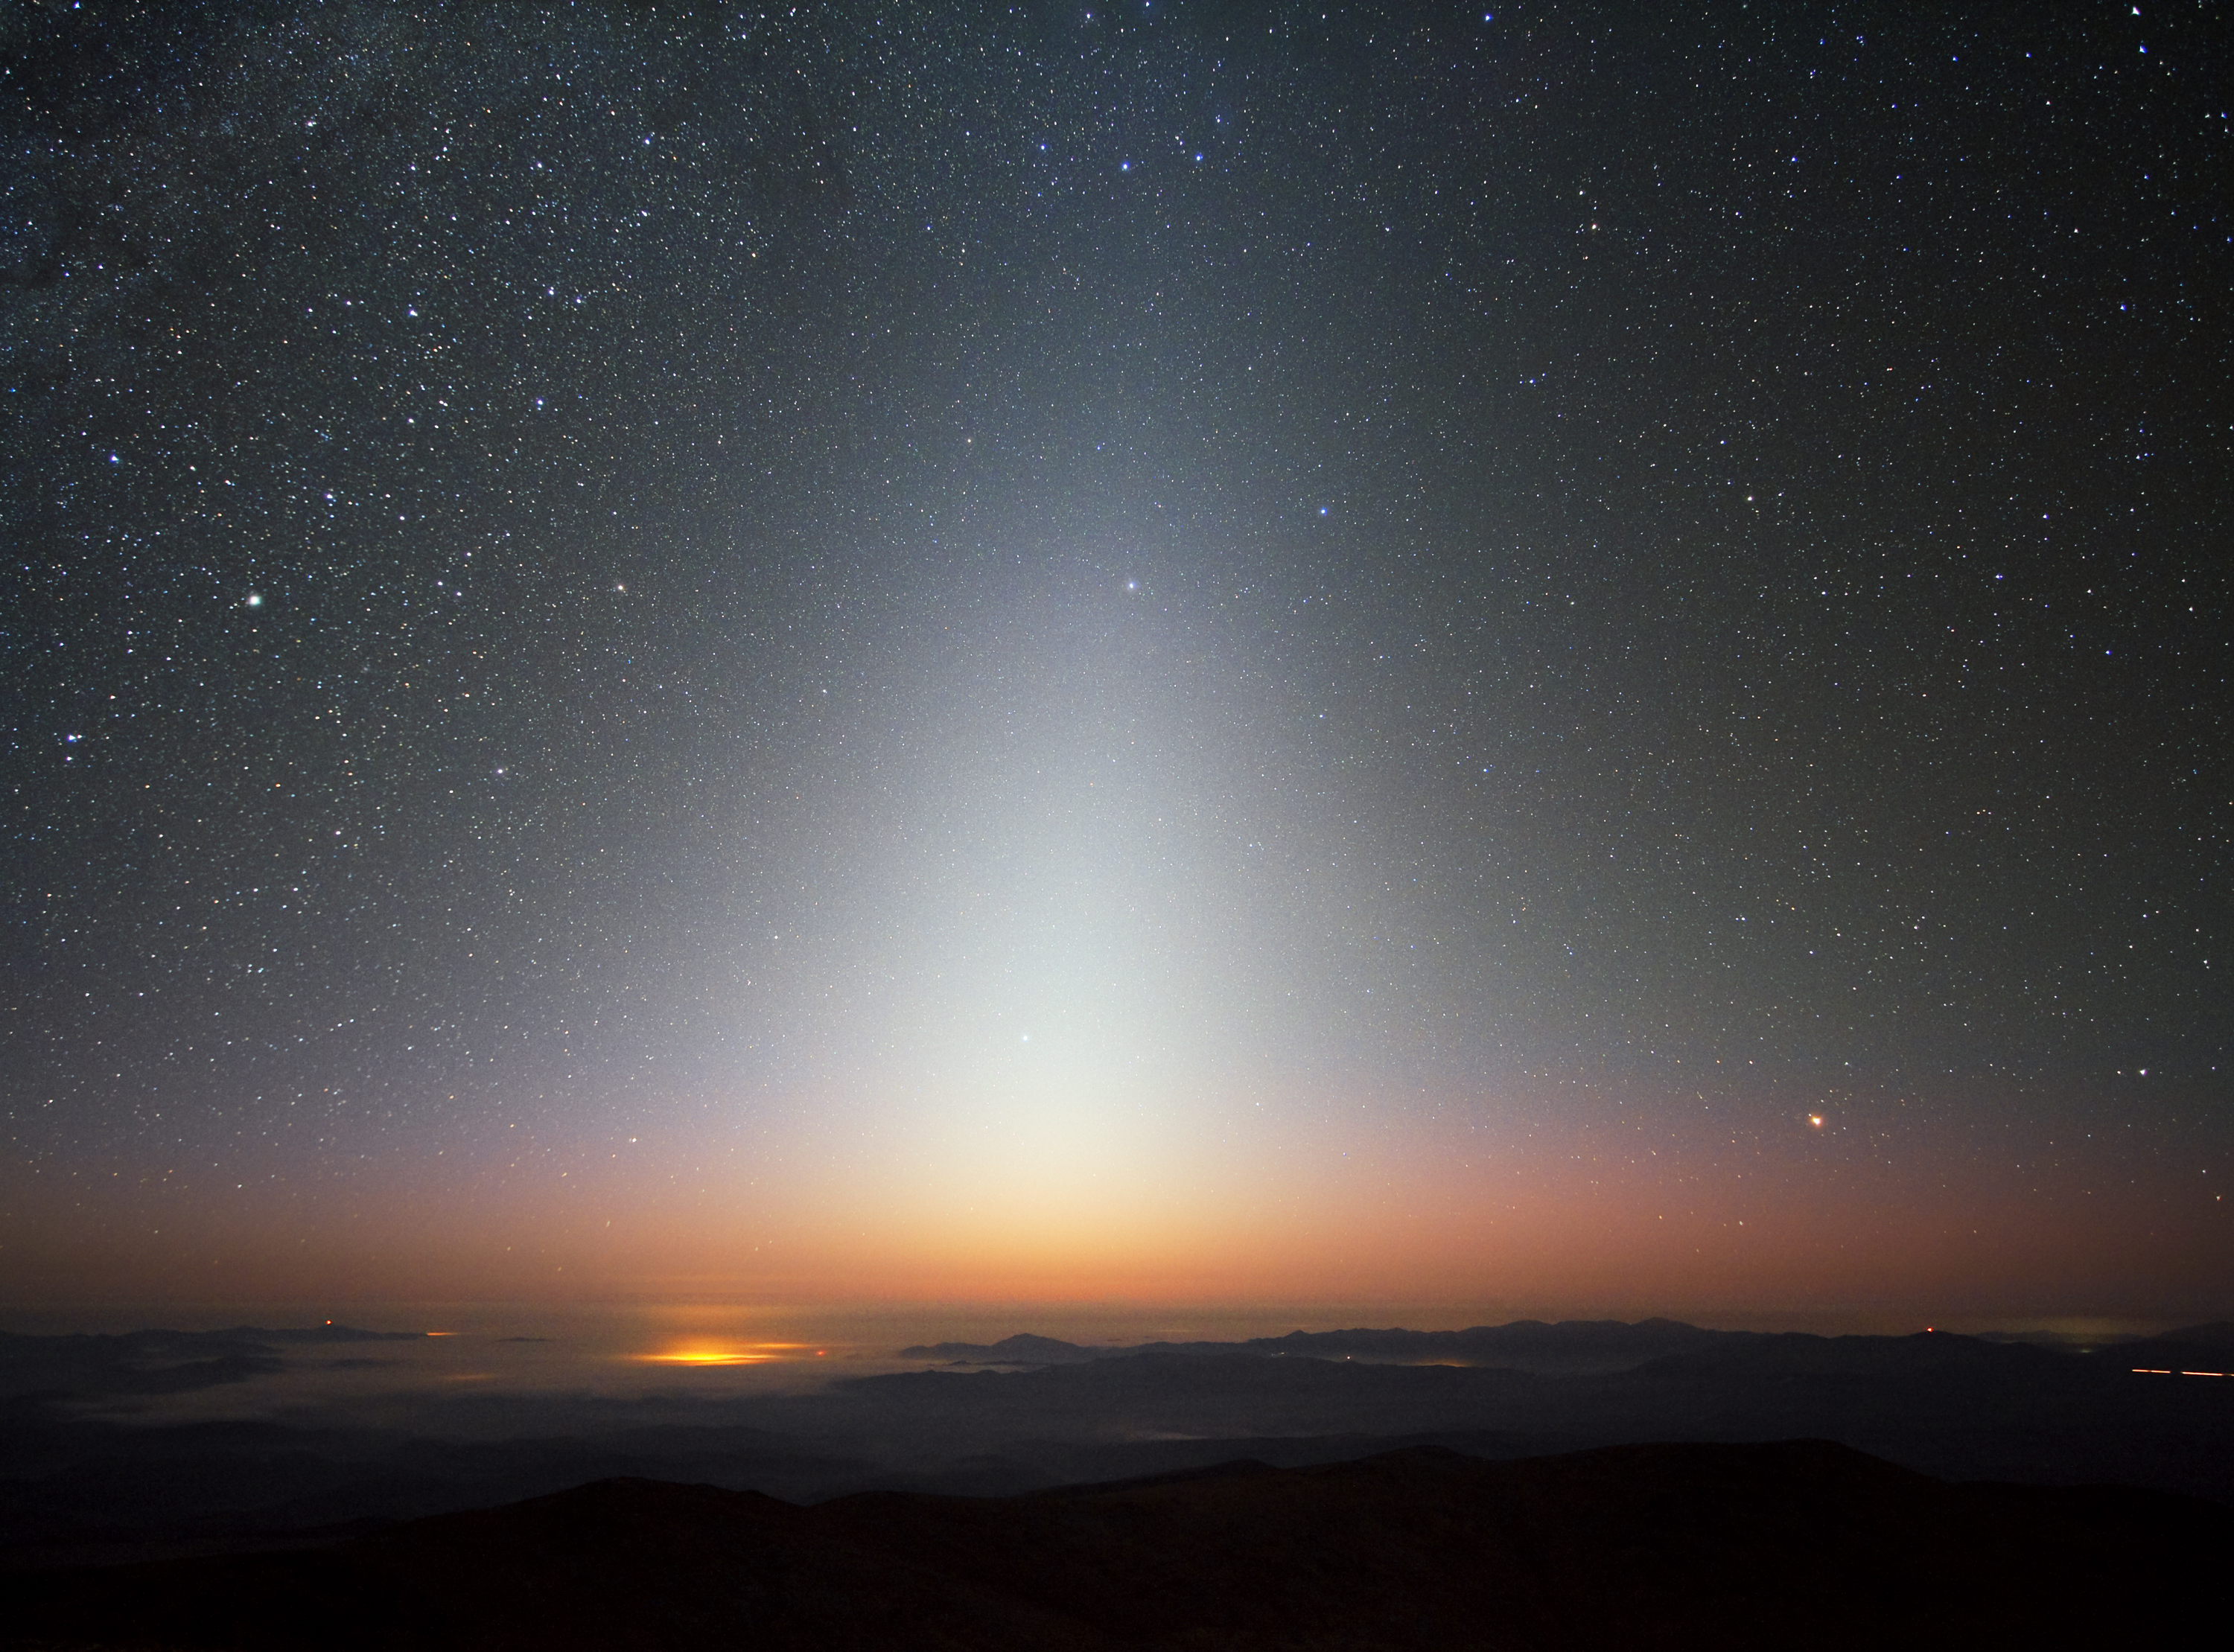

Zodiacal light over La Silla

This image beautifully captures the zodiacal light, a triangular glow seen best in night skies free of overpowering moonlight and light pollution. The photograph was taken at ESO’s La Silla Observatory in Chile in September 2009, facing west some minutes after the Sun had set. A sea of clouds has settled in the valley below La Silla, which sits at an altitude of 2400 metres, with lesser peaks and ridges poking through the mist.

The zodiacal light is sunlight reflected by dust particles between the Sun and Earth, and is best seen close to sunrise or sunset. As its name implies, this celestial glow appears in the ring of constellations known as the zodiac. These are found along the ecliptic, which is the eastward apparent “path” that the Sun traces across Earth’s sky.

Credit: ESO/Y. Beletsky